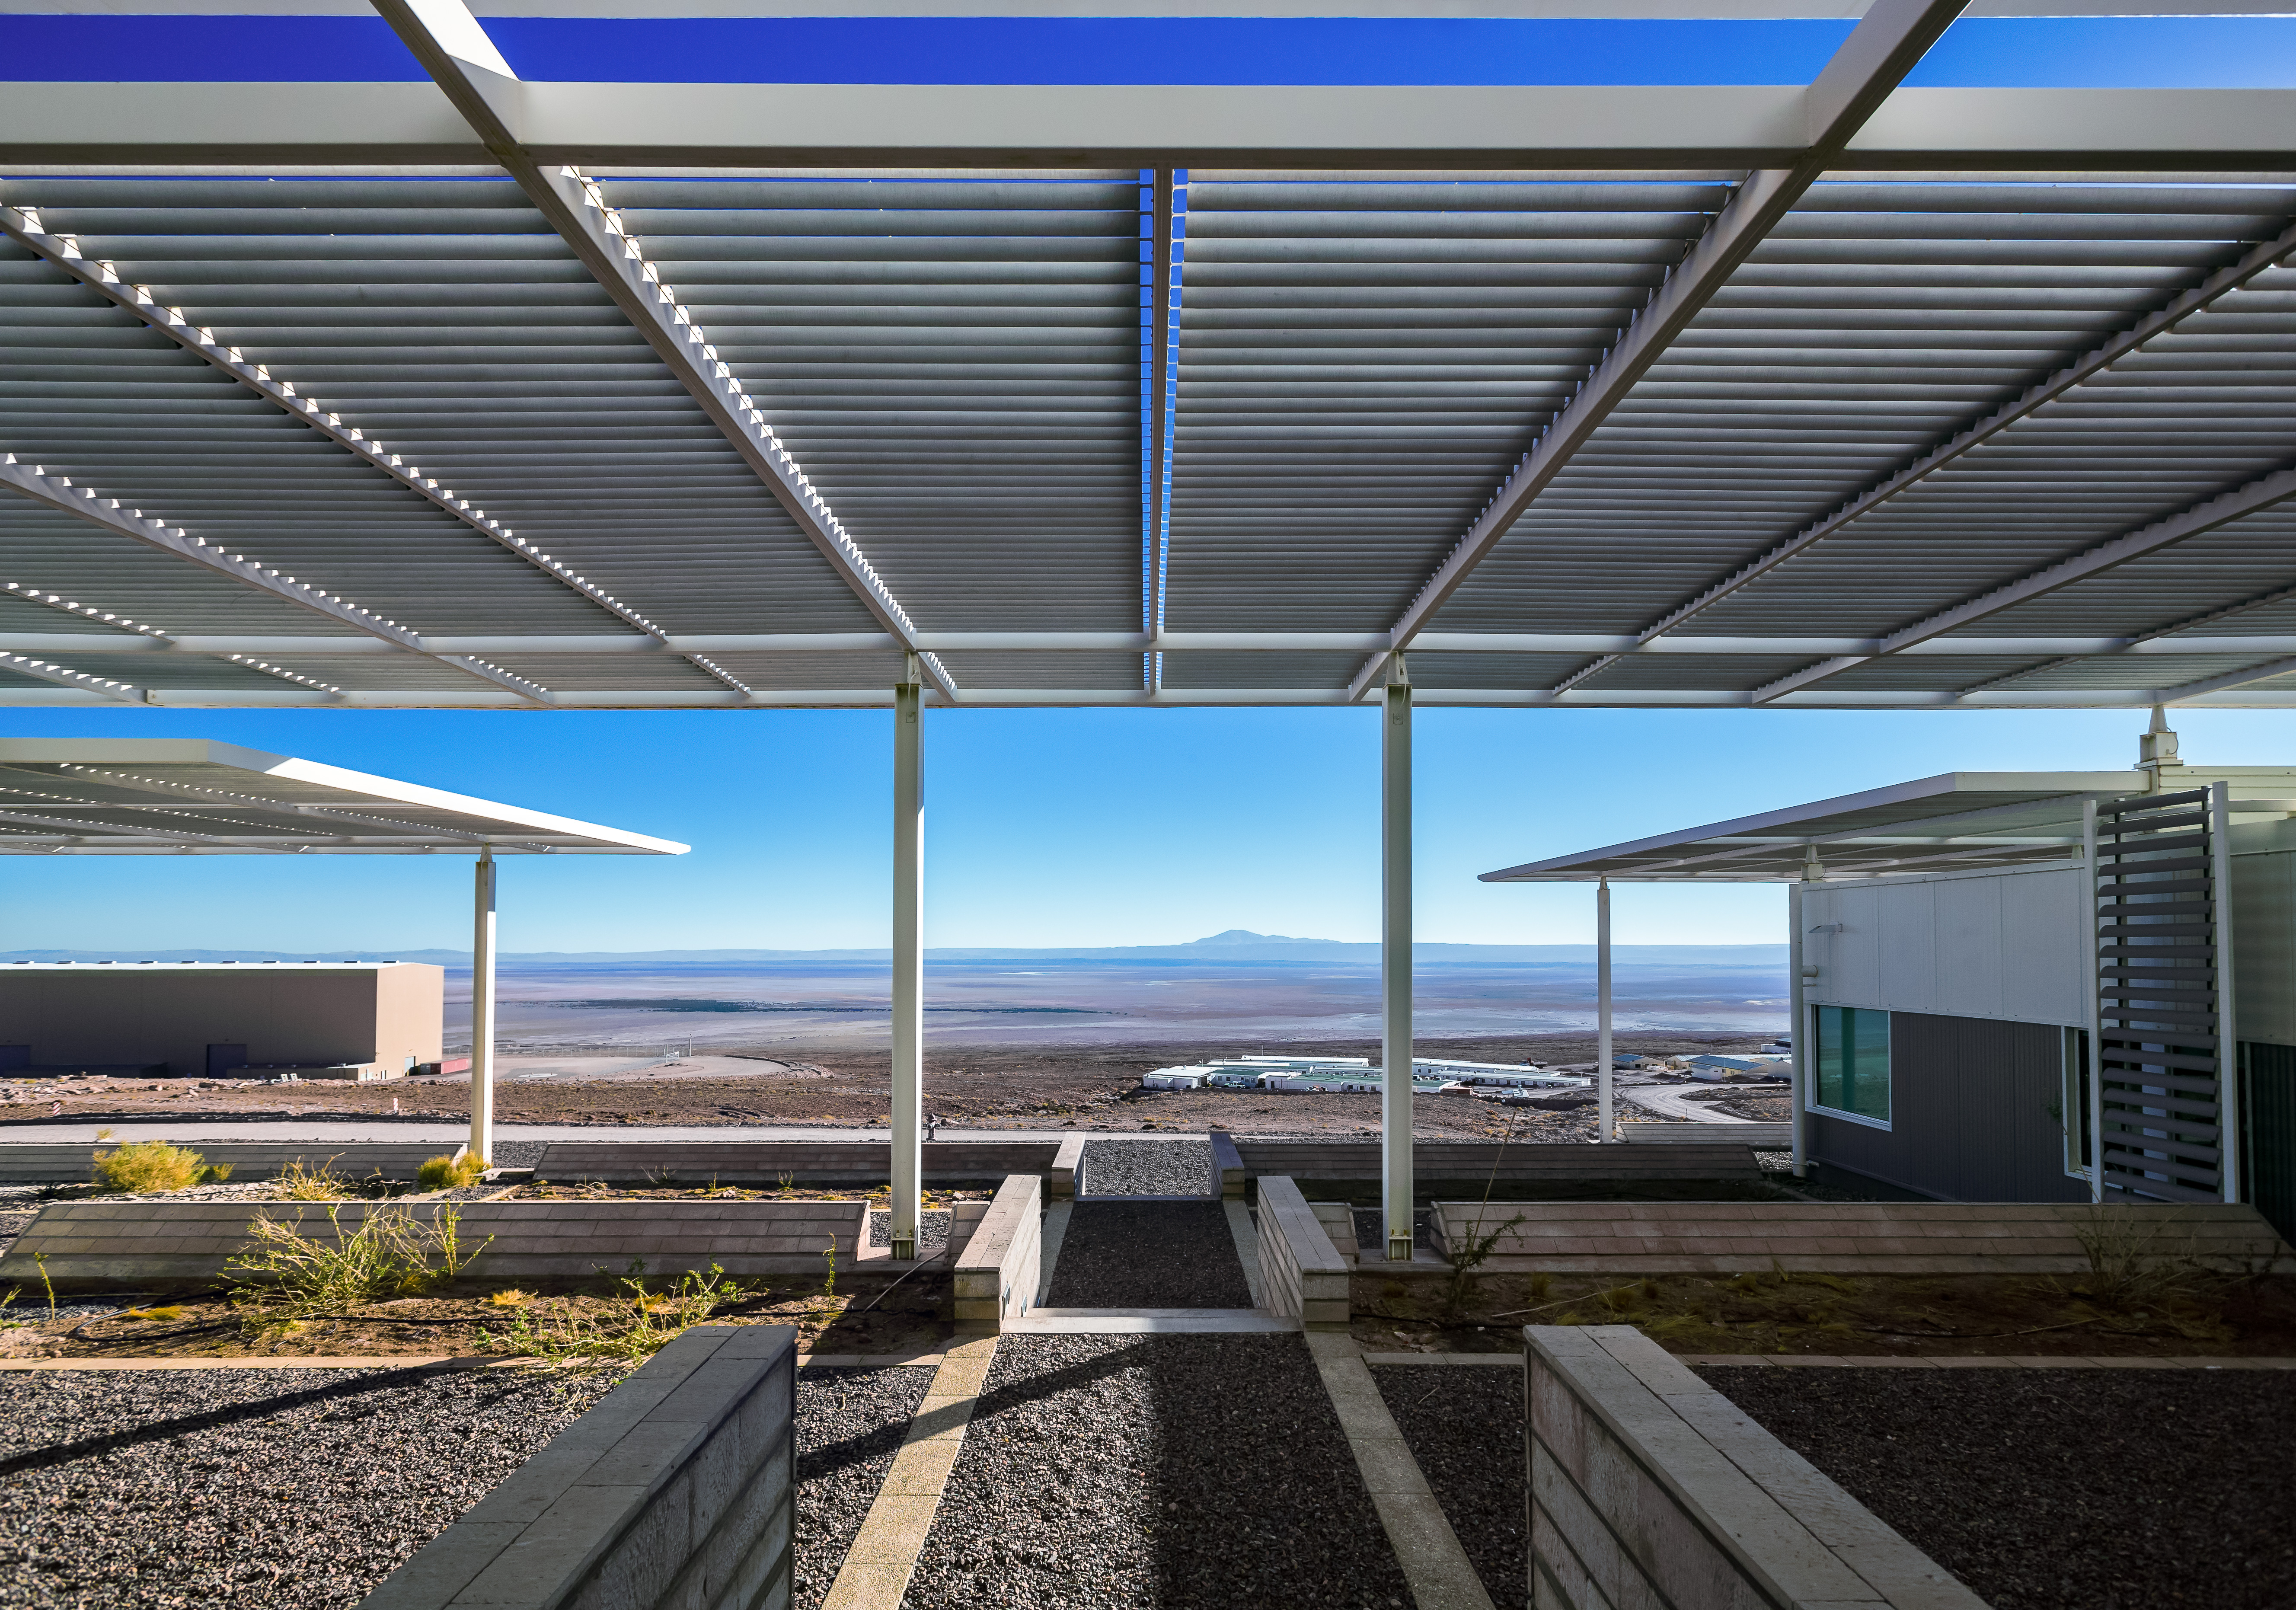

View from the Operations Support Facility

This is the view from the Operations Support Facility (OSF), one of two distinct sites from which ALMA is operated. During the operations phase of the observatory this is the workplace of astronomers and maintenance teams, far away from the comfort of civilization.

Credit: A. Duro (ESO)